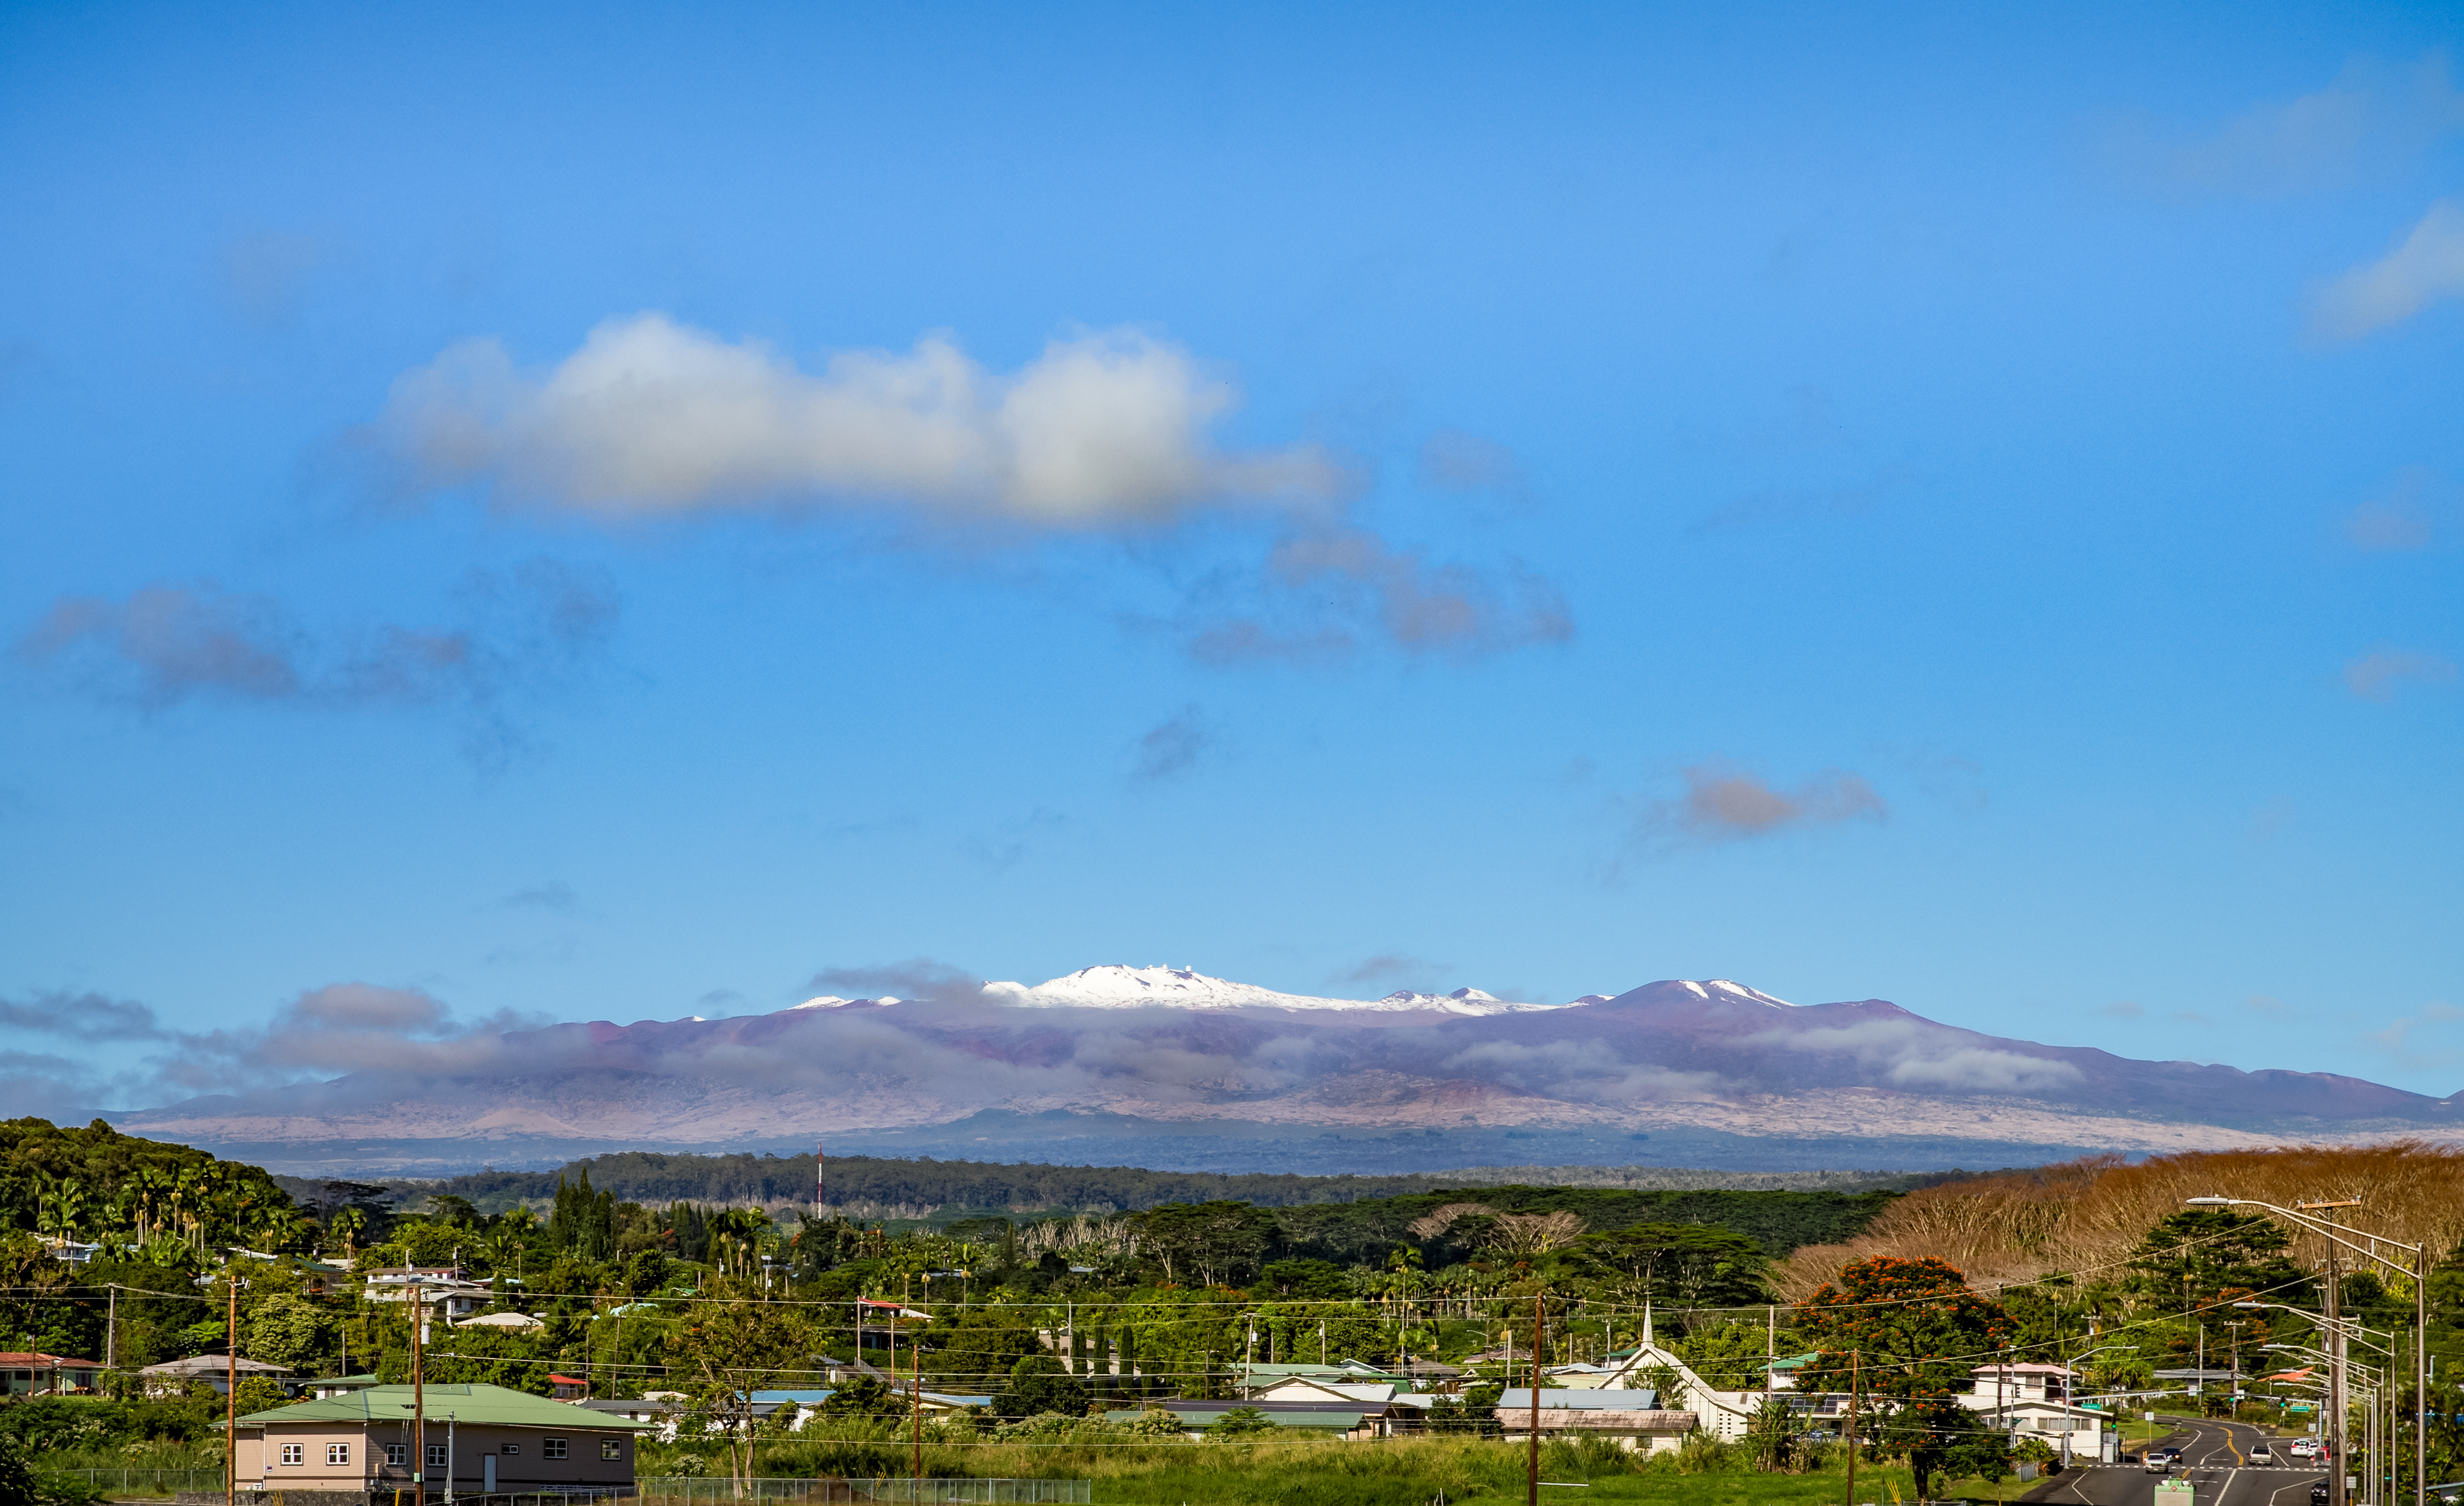

Snowy Maunakea

Maunakea, with a light dusting of snow, rising above the town of Hilo after a winter storm in December of 2016.

Credit: International Gemini Observatory/NSF NOIRLab/AURA/J. Pollard